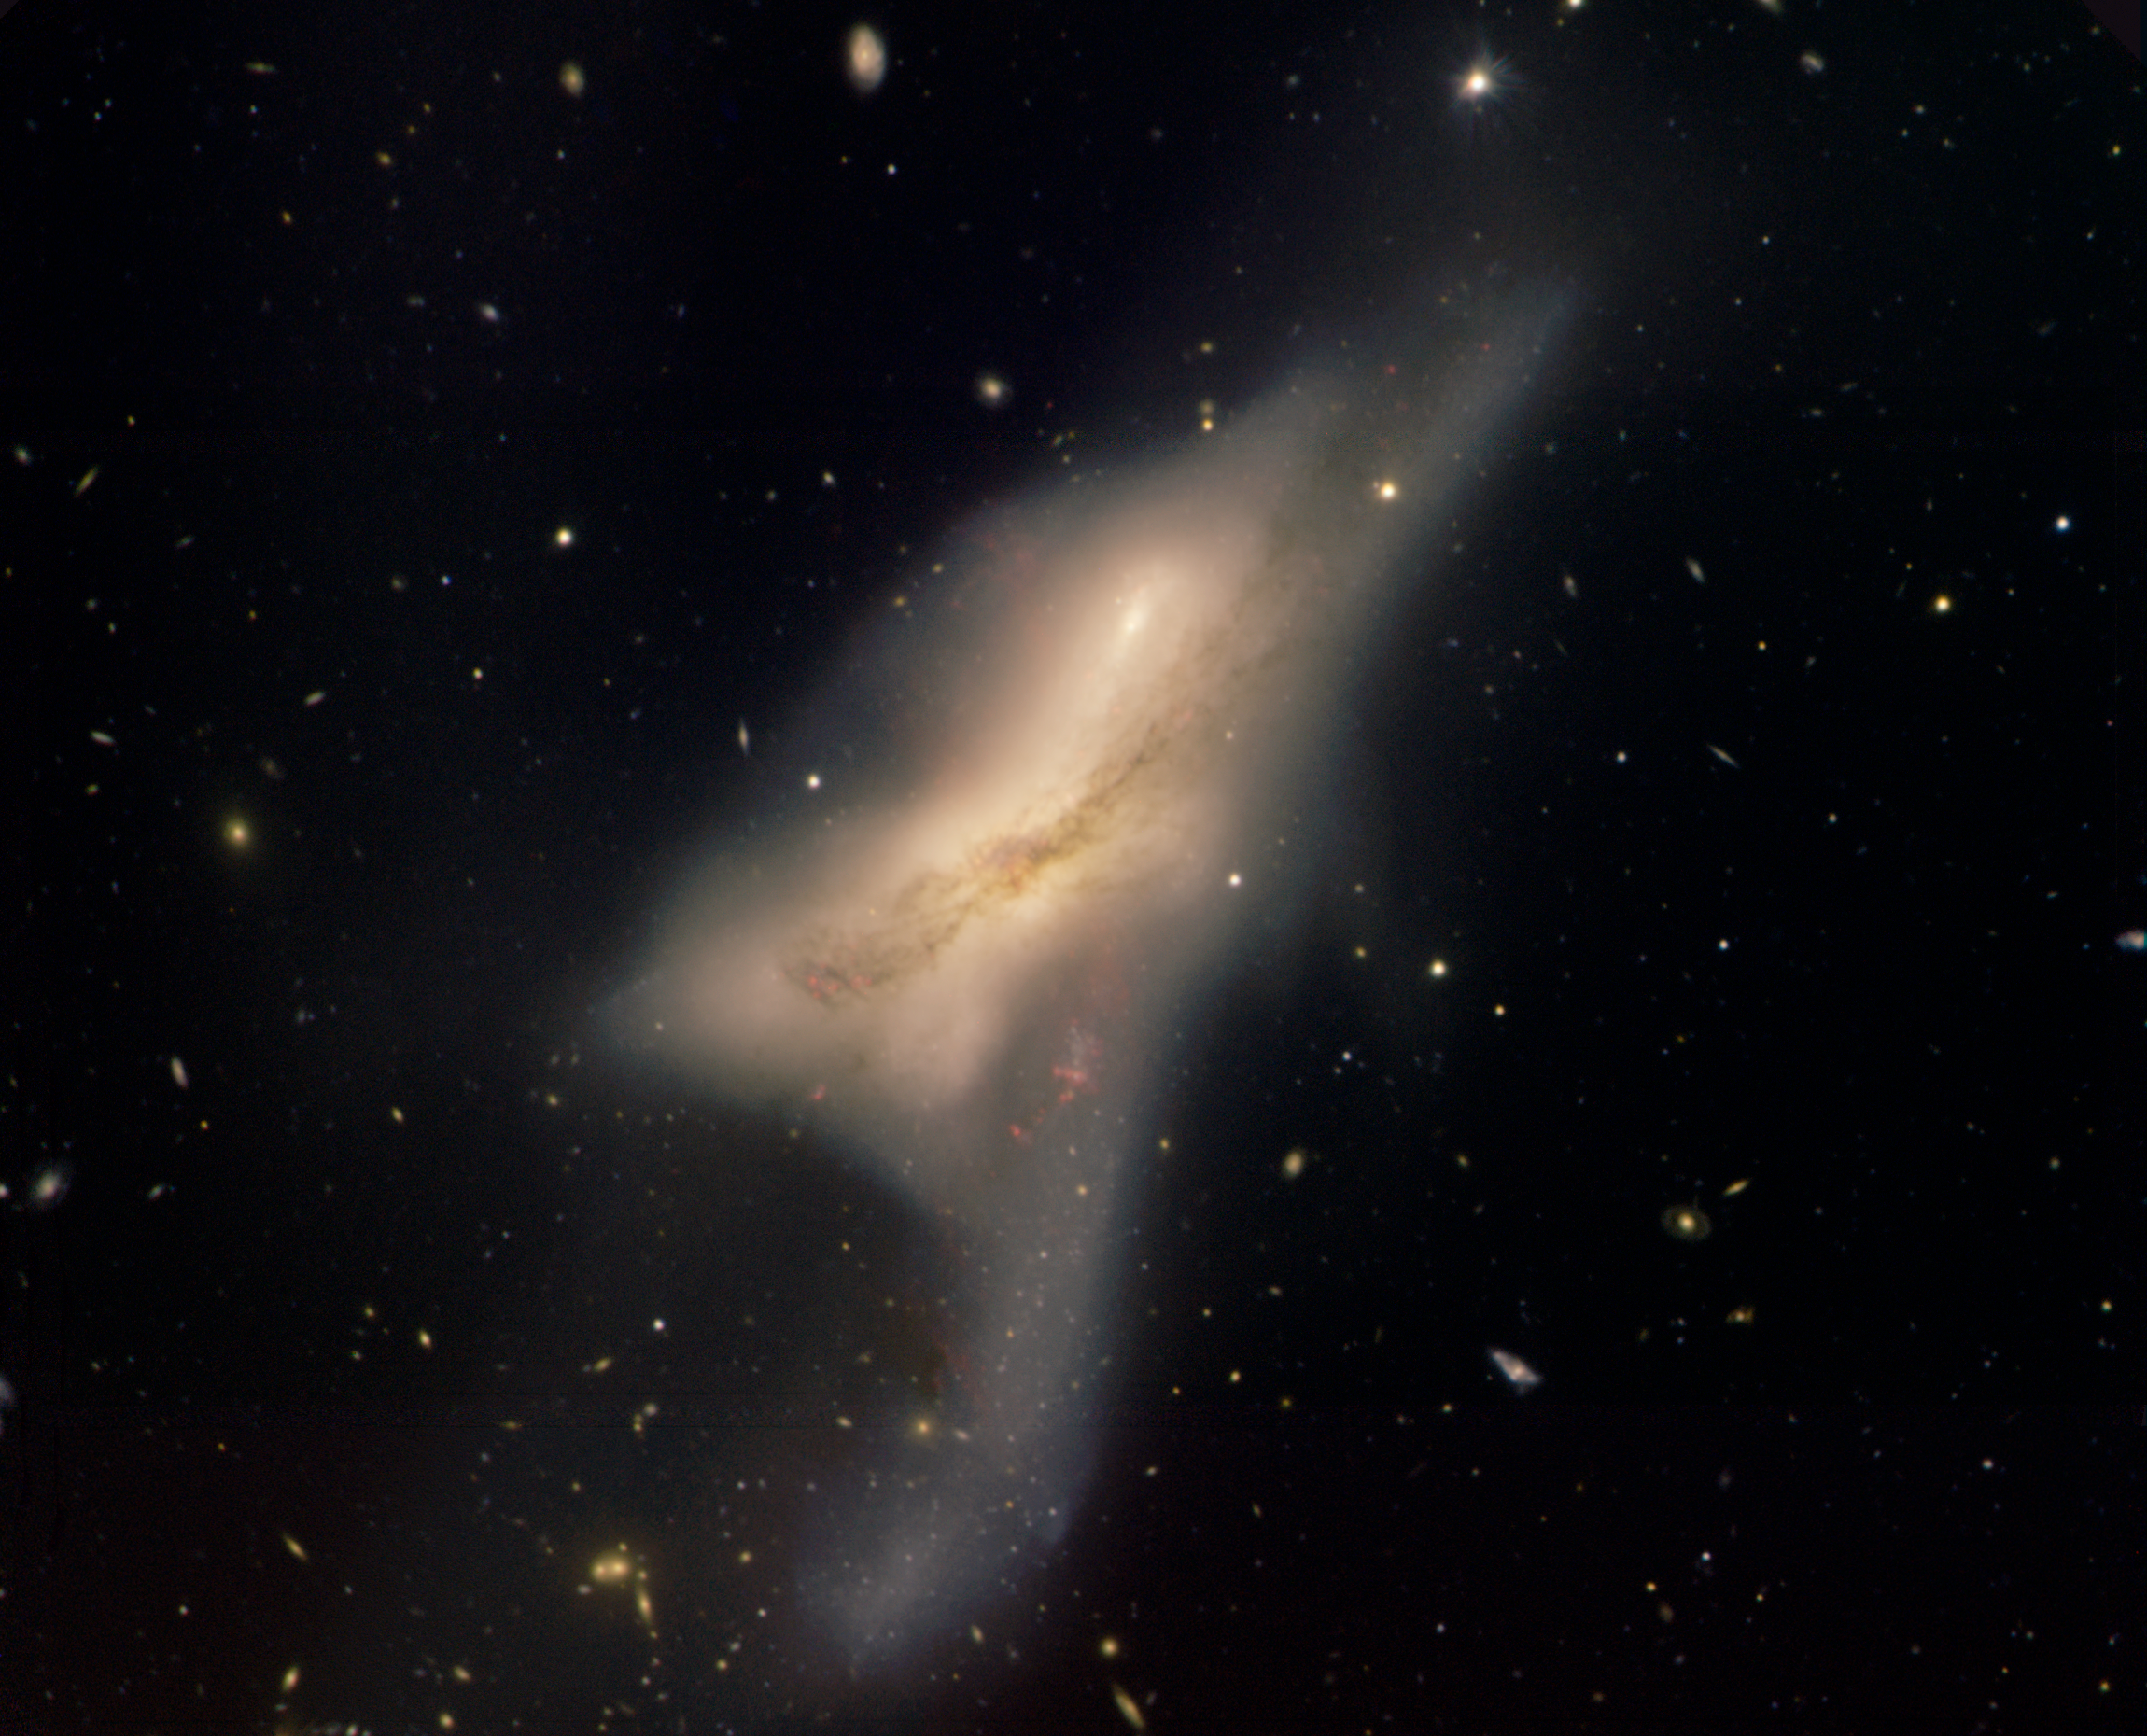

Interacting Galaxies NGC 520

Gemini North image of interacting galaxies NGC 520. NGC 520 has a unique shape that is the result of two galaxies colliding with each other. One galaxy’s dust lane can be seen easily in the foreground and a distinct tail is visible at bottom center. These features are a result of the gravitational interactions that have robbed both of the galaxies of their original shapes. Some astronomers speculate that each member of the pair was originally similar to the Milky Way and Andromeda Galaxy. This collision could be providing us a glimpse at what might happen to our own galaxy in about five billion years as the Andromeda Galaxy collides with our Milky Way. Estimated to lie some 100 million light-years away in the direction of the constellation Pisces, these galaxies have likely changed significantly in the time it has taken for their light to reach us. This view may be fairly early in the galactic dance that these galaxies have been performing. Hints of star formation (faint red glowing areas above and beneath the middle of the image) may have become more pronounced during the course of the collision. Many background galaxies also appear in this image. They represent galaxy evolution at an even earlier epoch in the history of the universe.

Credit: International Gemini Observatory